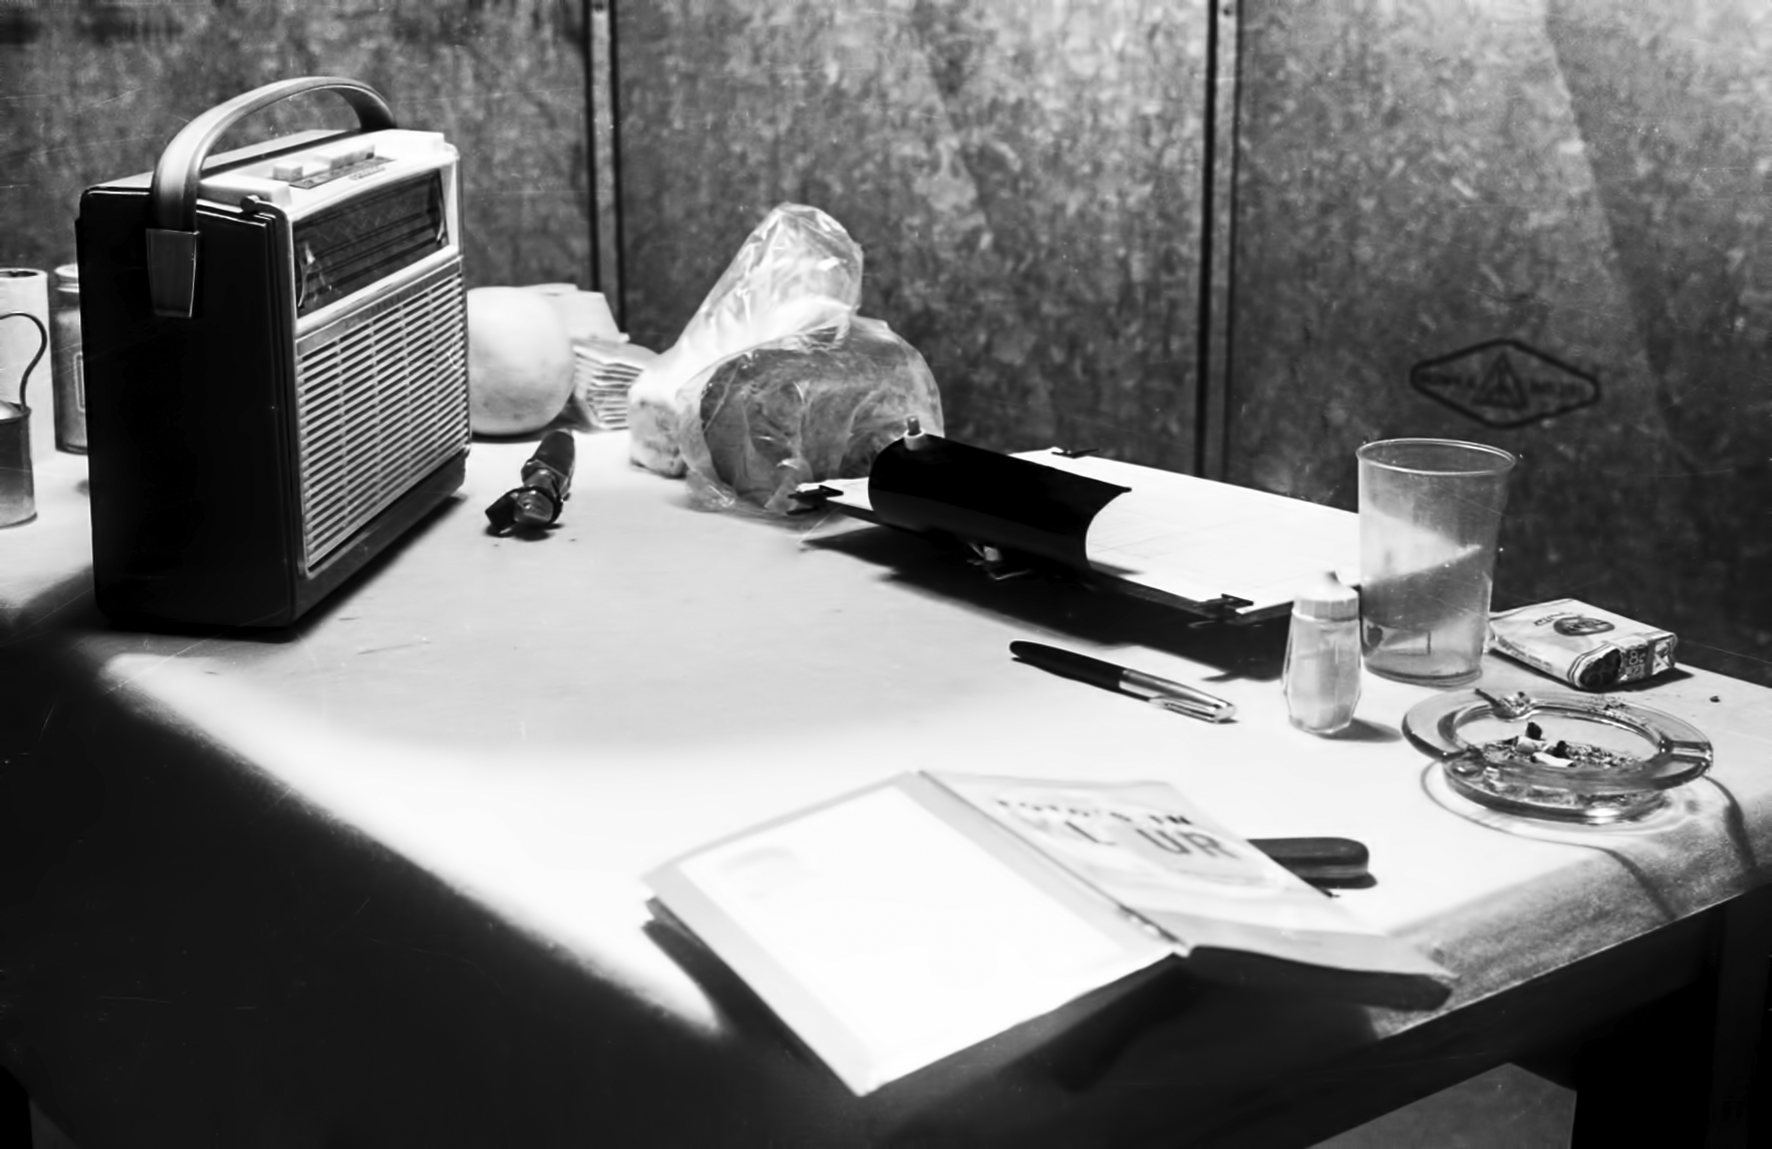

Equipment at Flathill

Image of the Flathill observing site in South Africa from ESO’s testing expedition in the early 1960s.

Credit: ESO/J.Doornenbal